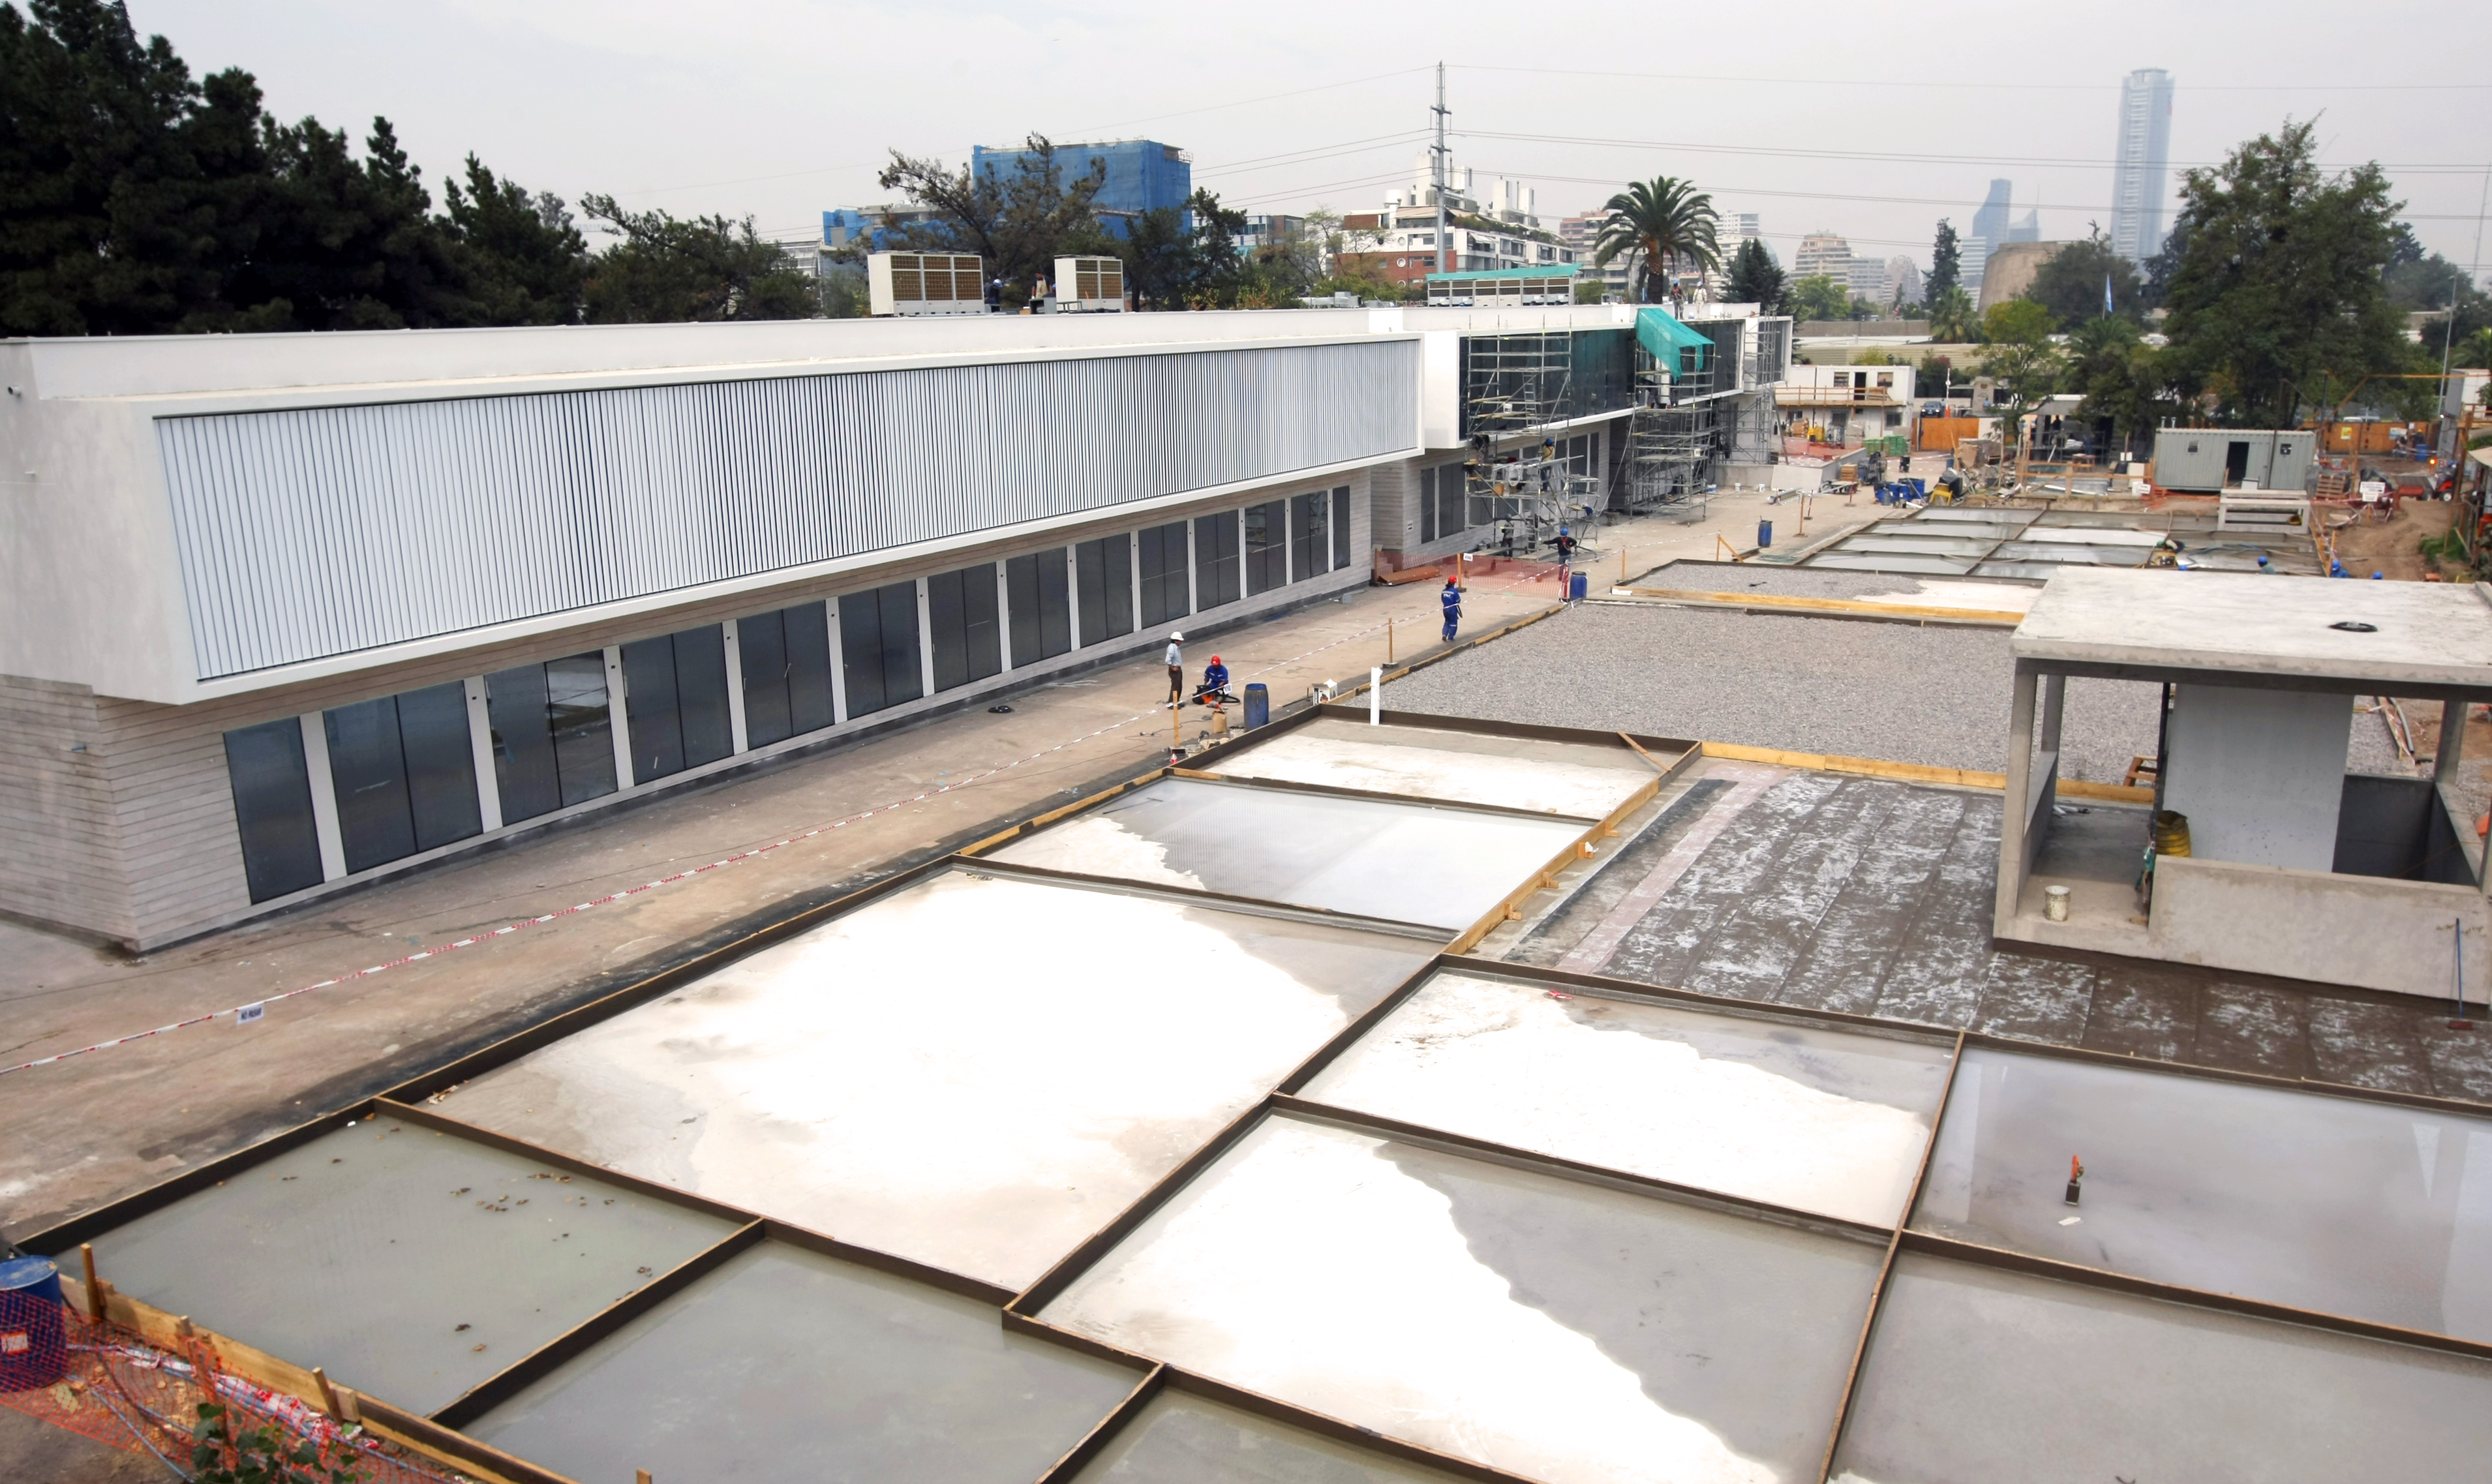

Construction of the ALMA Santiago Central Office

This picture shows the progress in the construction of the future ALMA Santiago Central Office in Vitacura. It is expected that the ALMA Headquarters will be ready for occupancy towards the end of 2010.

Credit: ALMA (ESO/NAOJ/NRAO)